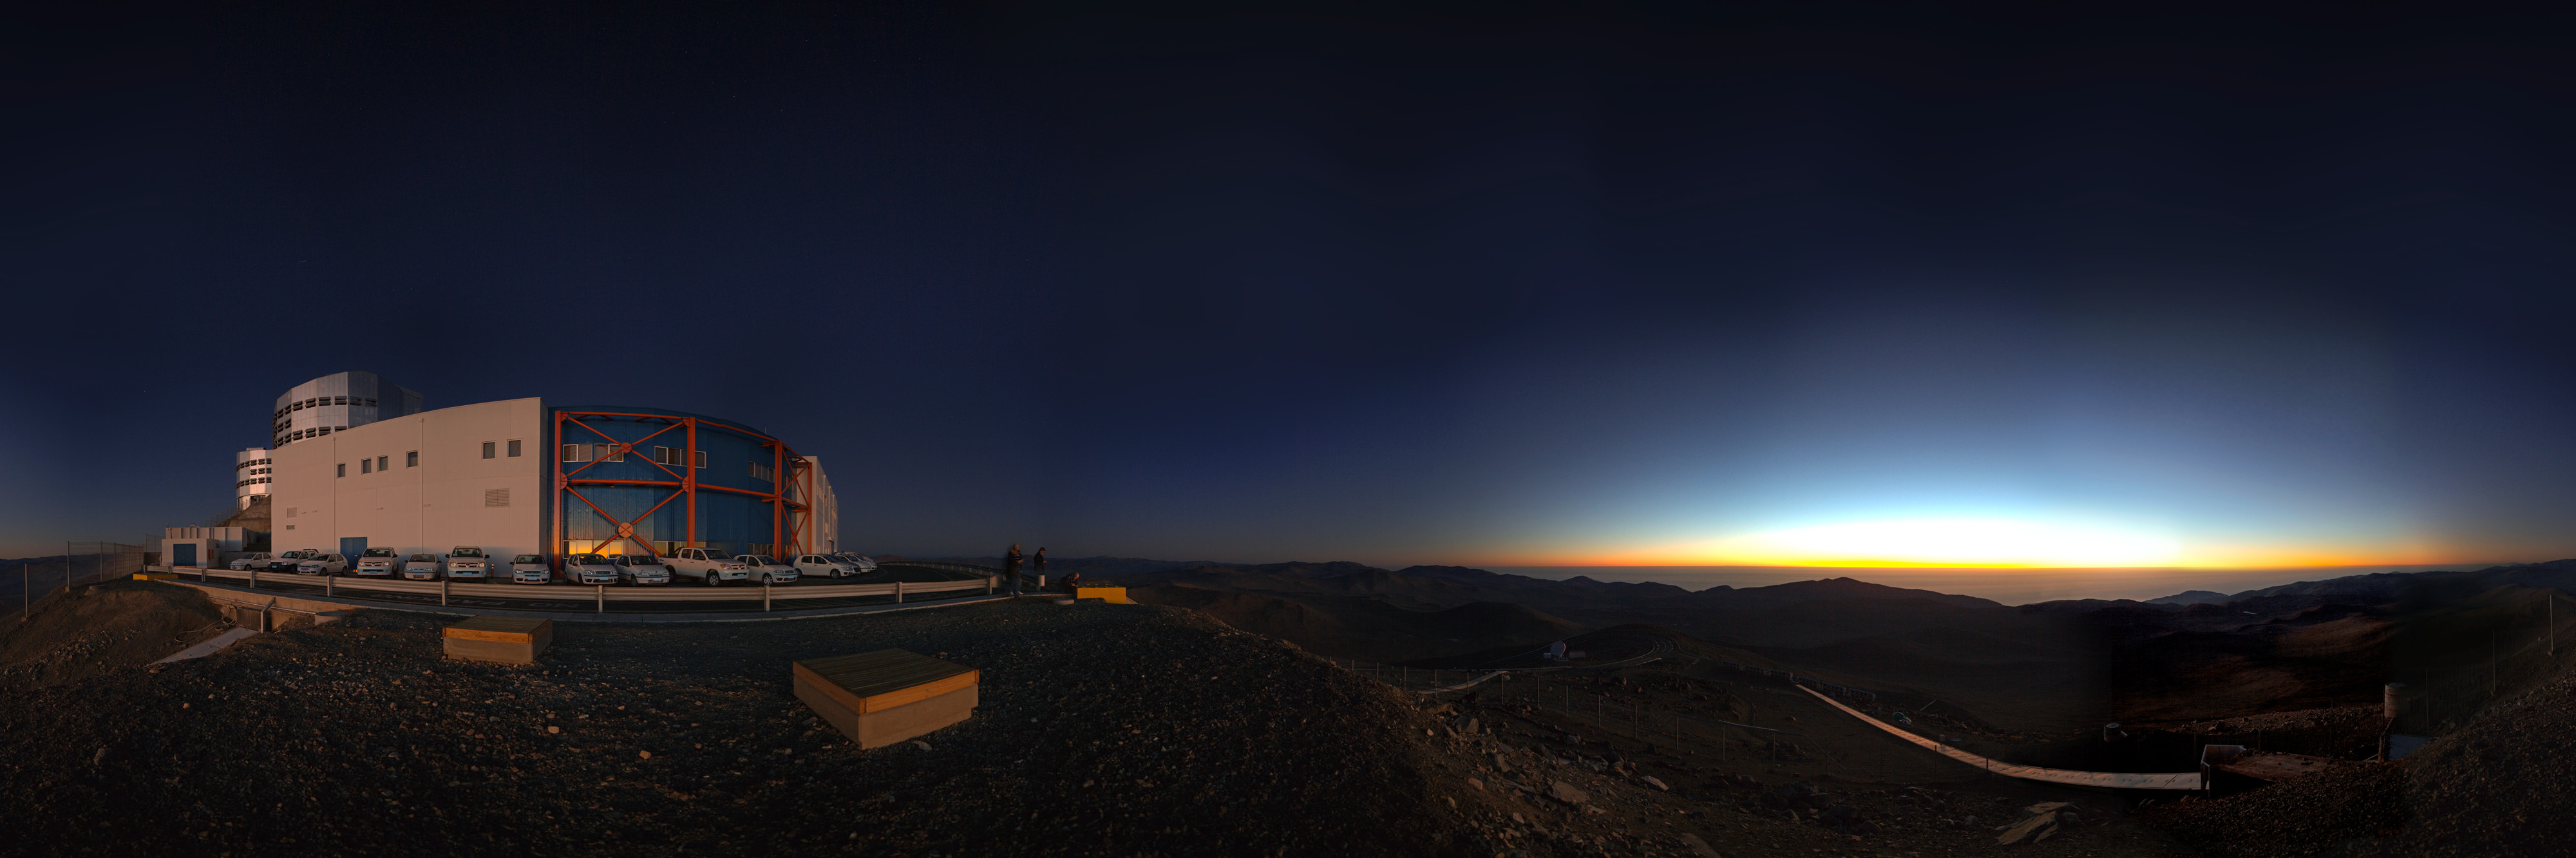

Panorama of VLT and control building

Sunset 360 degree panorama of VLT and control building, where astronomers operate the telescopes during the night.

Credit: ESO